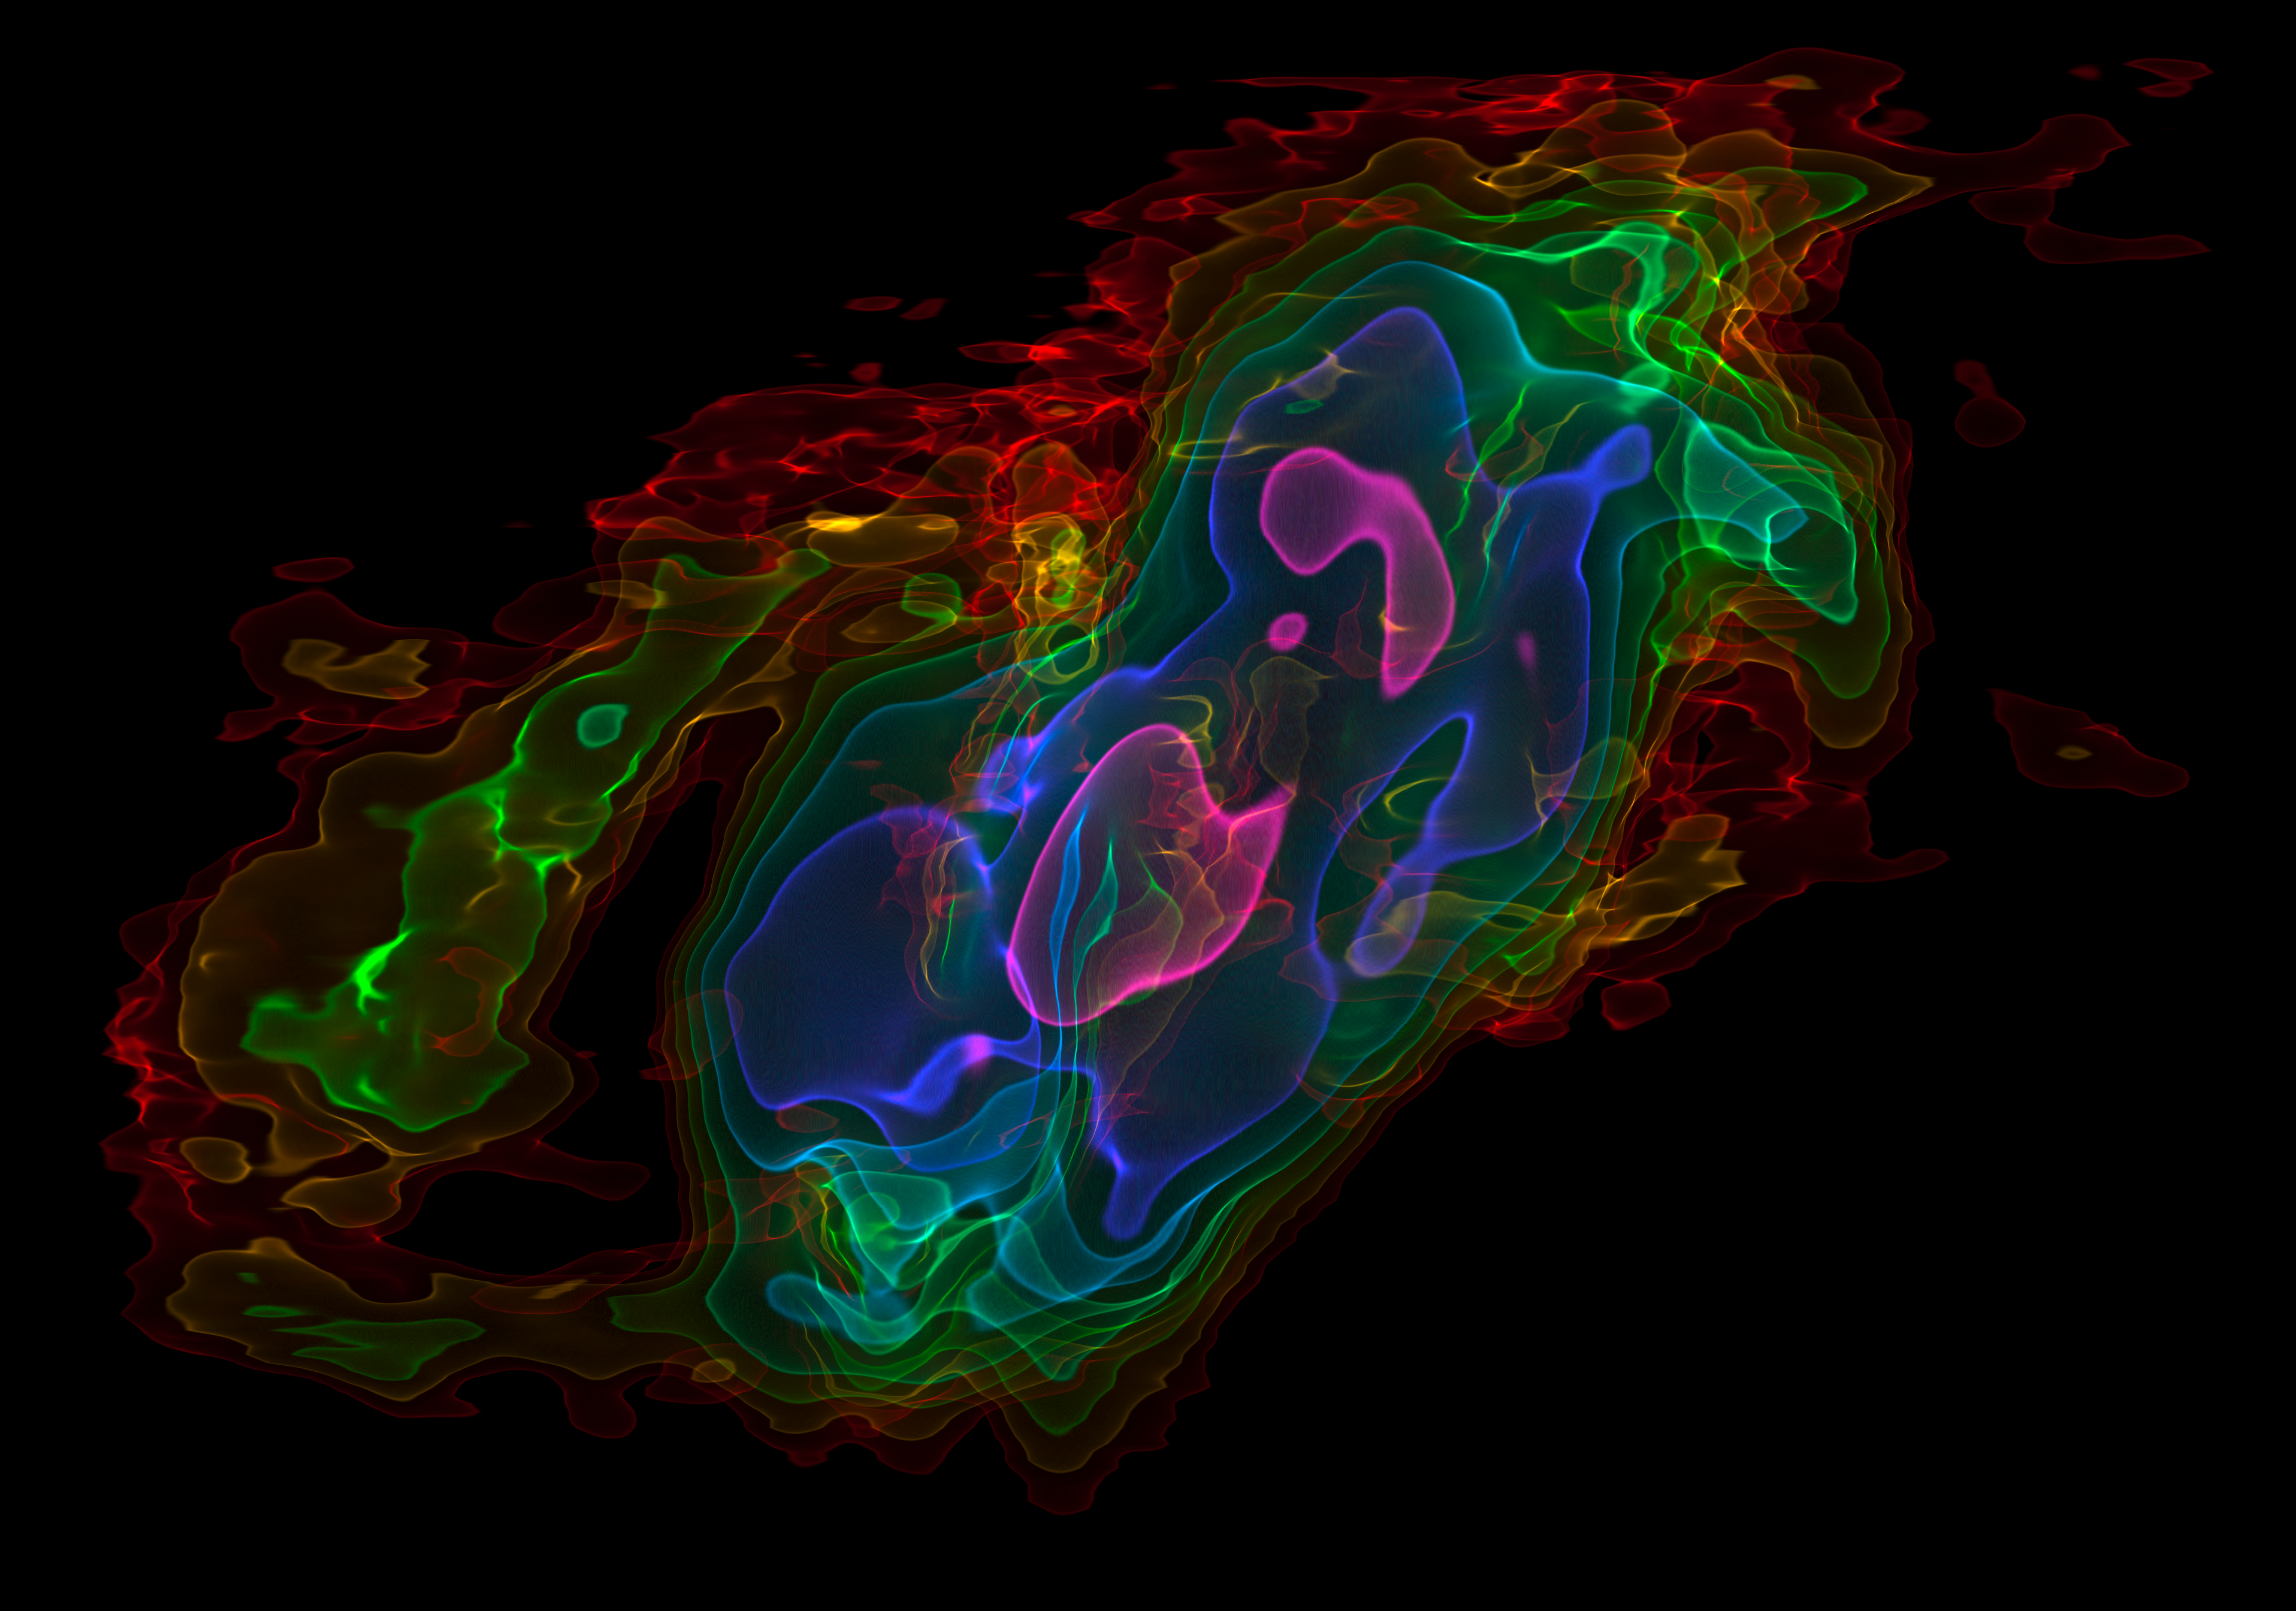

Three-dimensional view of ALMA observations of the outflows from NGC 253

This picture shows a view of a three-dimensional visualisation of ALMA observations of cold carbon monoxide gas in the nearby starburst galaxy NGC 253 (The Sculptor Galaxy). The vertical axis shows velocity and the horizontal axis the position across the central part of the galaxy. The colours represent the intensity of the emission detected by ALMA, with pink being the strongest and red the weakest.

These data have been used to show that huge amounts of cool gas are being ejected from the central parts of this galaxy. This will make it more difficult for the next generation of stars to form.

Credit: ALMA (ESO/NAOJ/NRAO)/Erik Rosolowsky